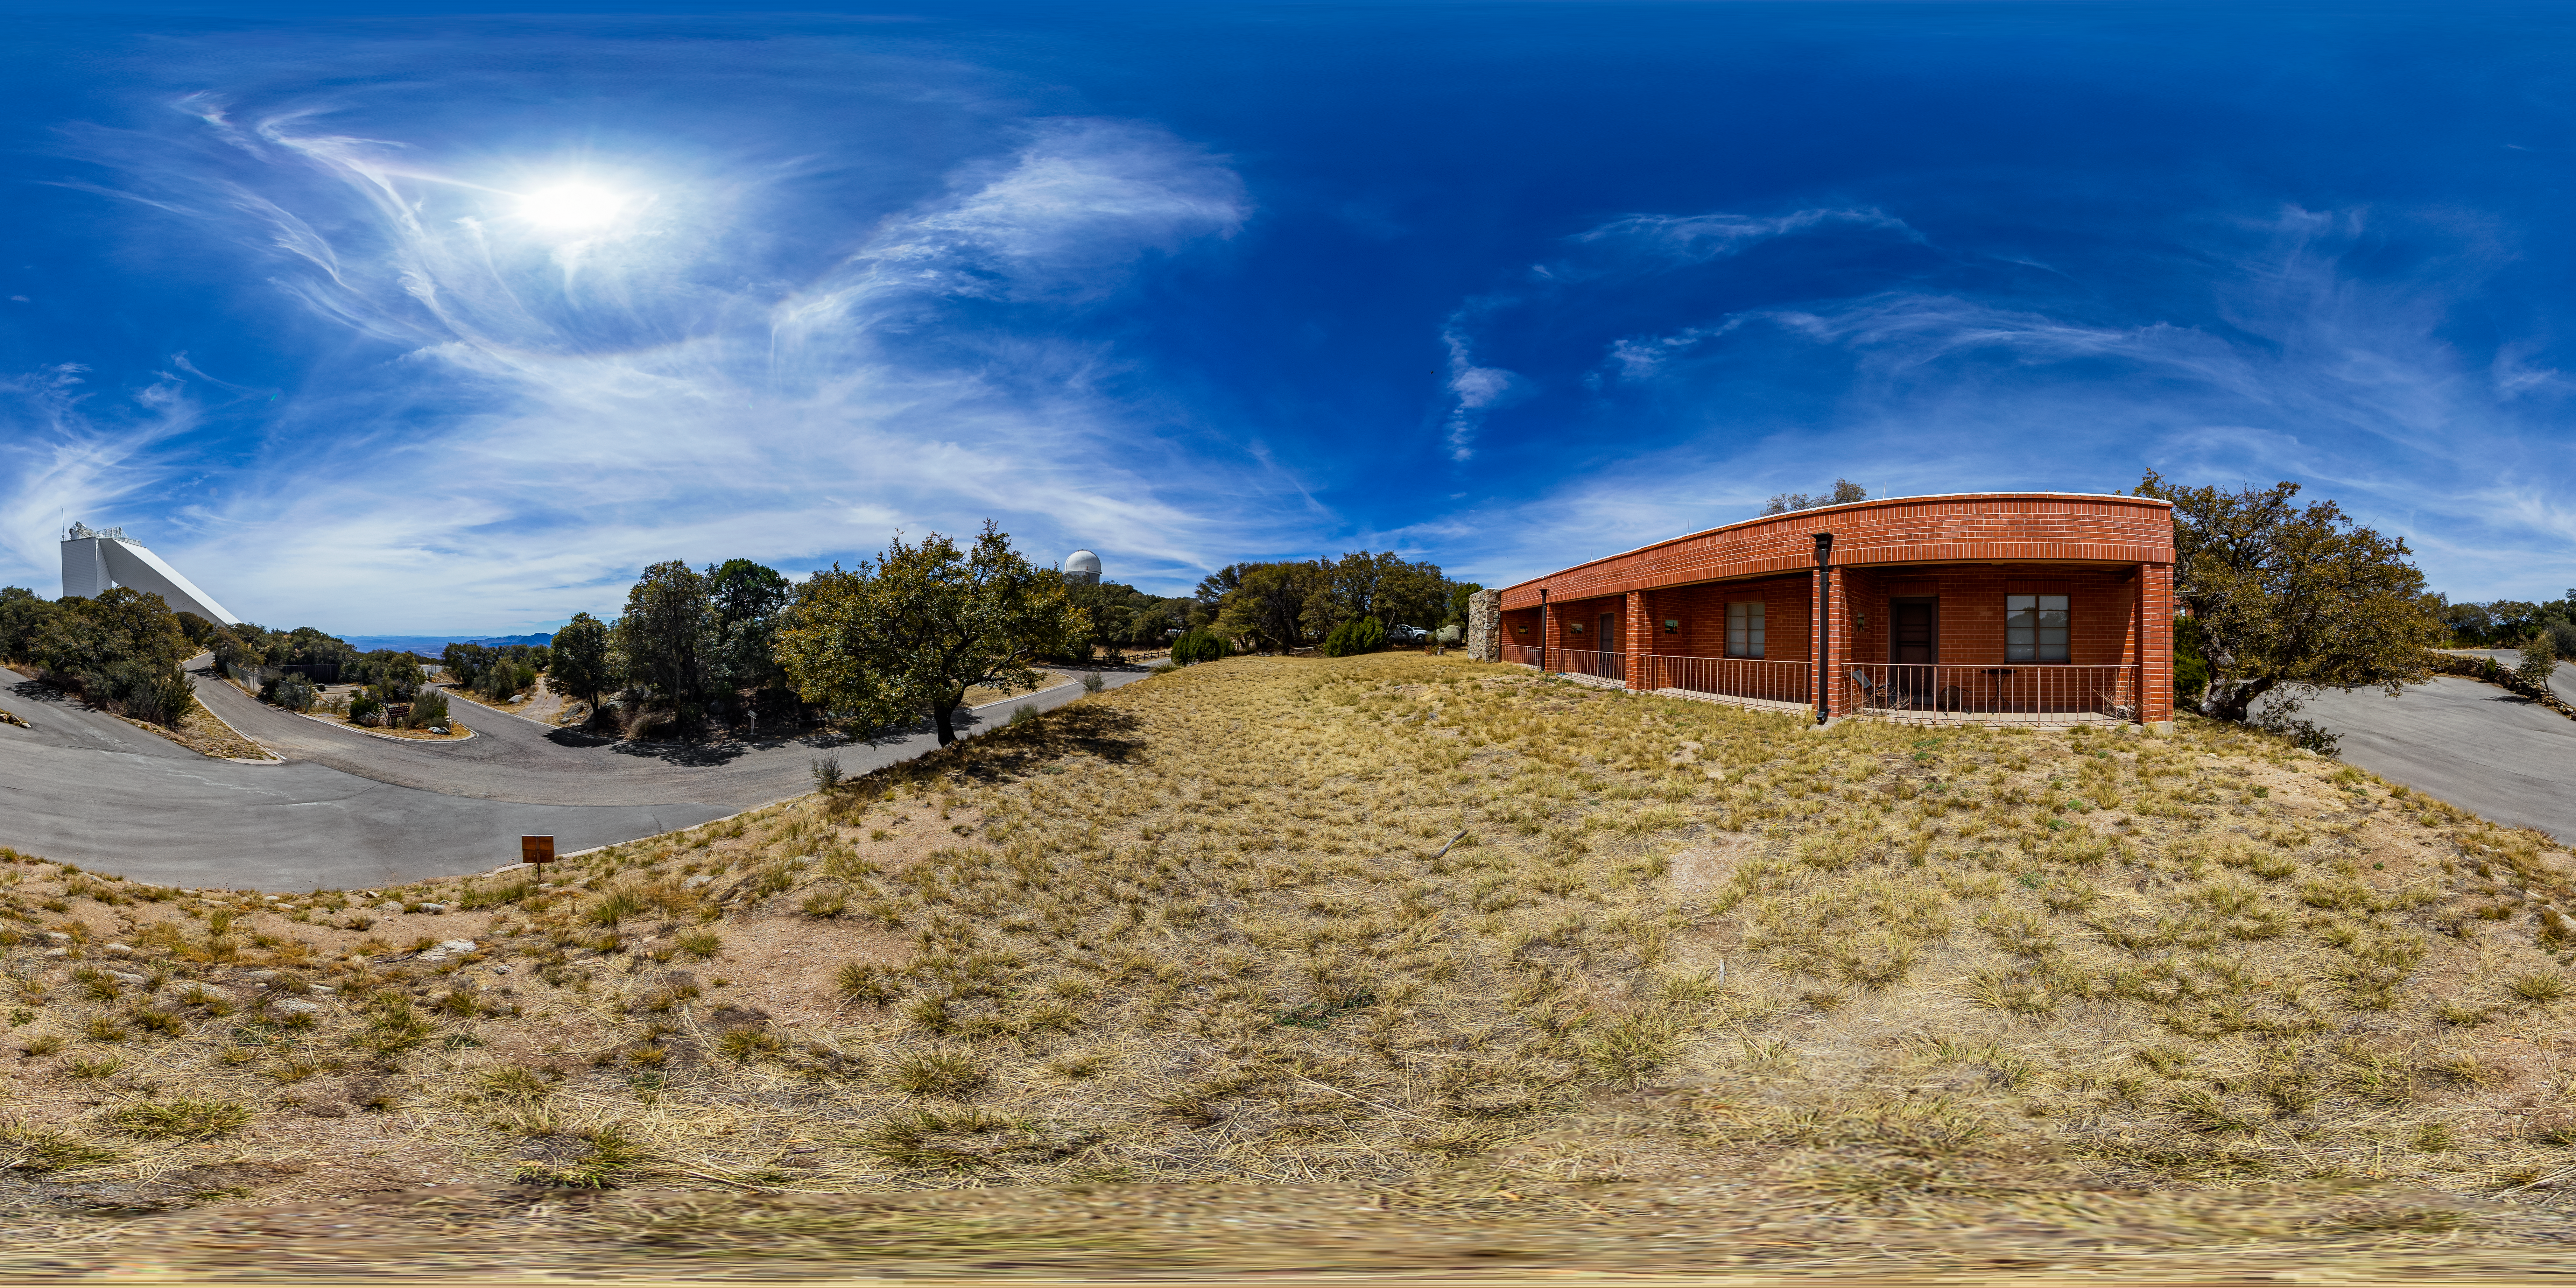

KPNO Dormitory 2 360 Panorama

A 360 panorama of dormitory 2 at Kitt Peak National Observatory (KPNO), a Program of NSF NOIRLab, with the McMath-Pierce Solar Telescope and Nicholas U. Mayall 4-meter Telescope visible in the background.

Credit: KPNO/NOIRLab/NSF/AURA/T. Matsopoulos